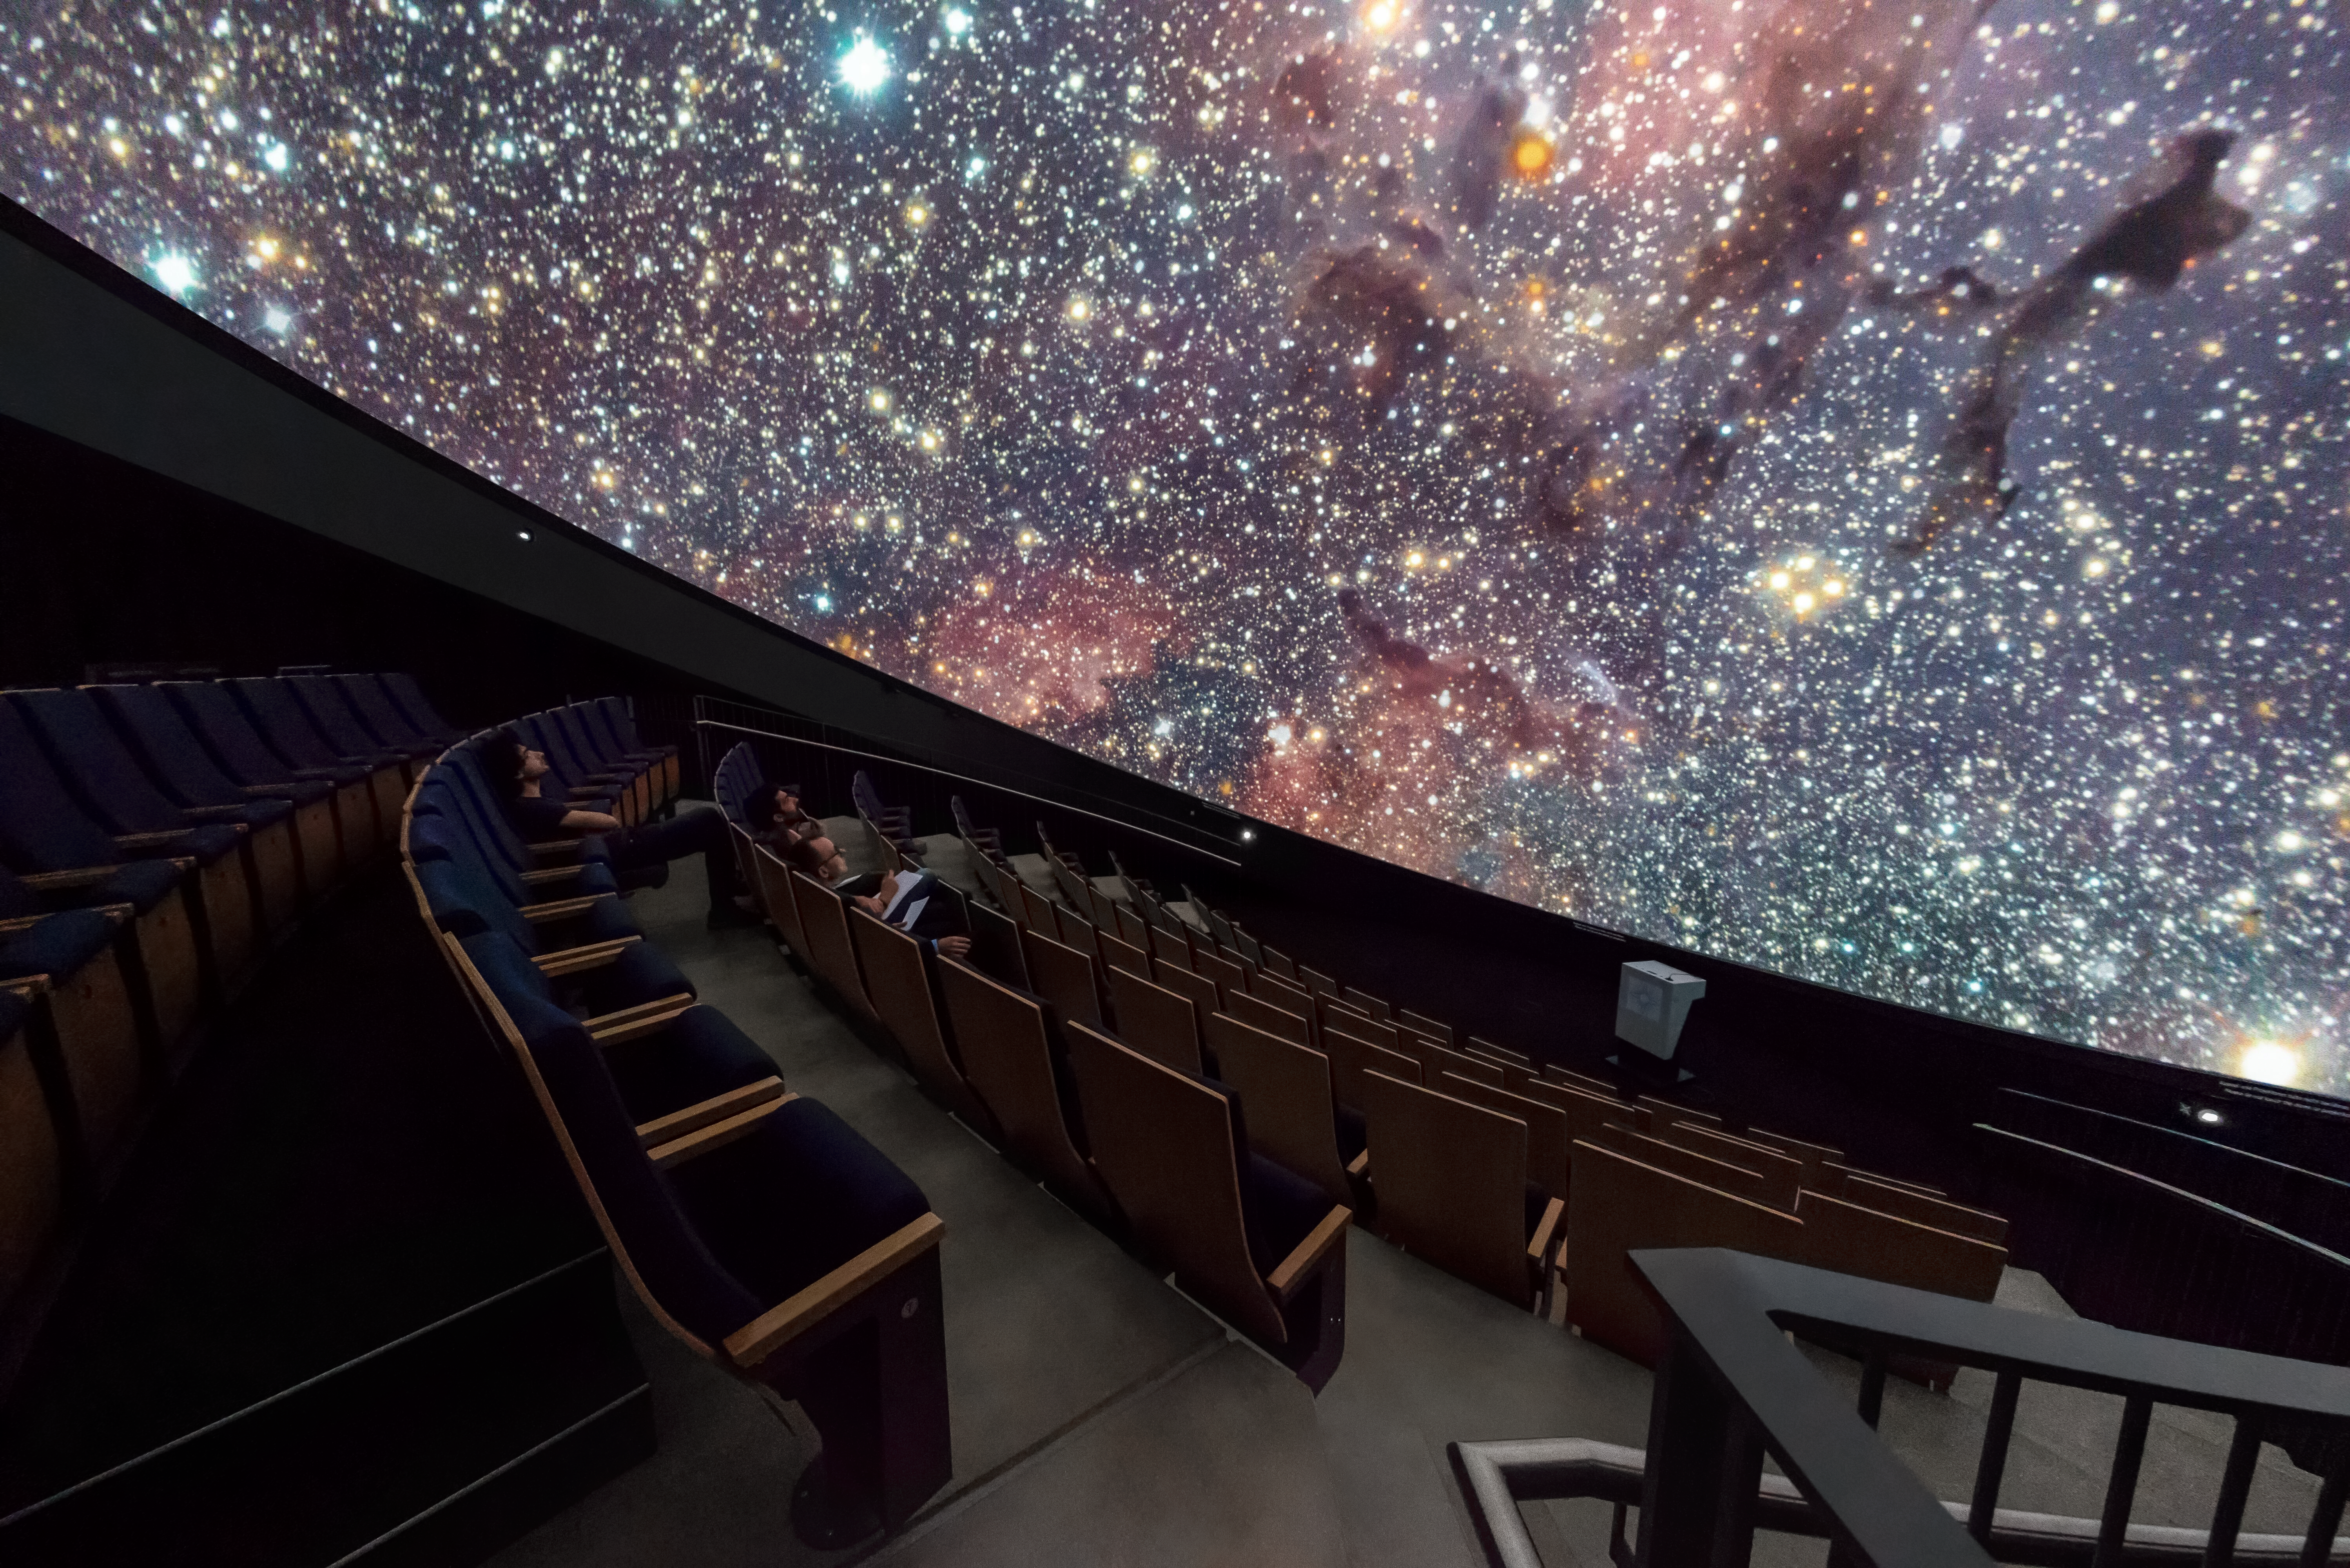

Starry skies in the planetarium

This image showcases a beautiful starfield projected on the dome of the planetarium at the heart of the ESO Supernova Planetarium & Visitor Centre. The state-of-the-art projection technology and scientifically accurate three-dimensional astronomical database create an authentic and immersive experience.

Credit: Brillux, Sven Rahm Fotografie